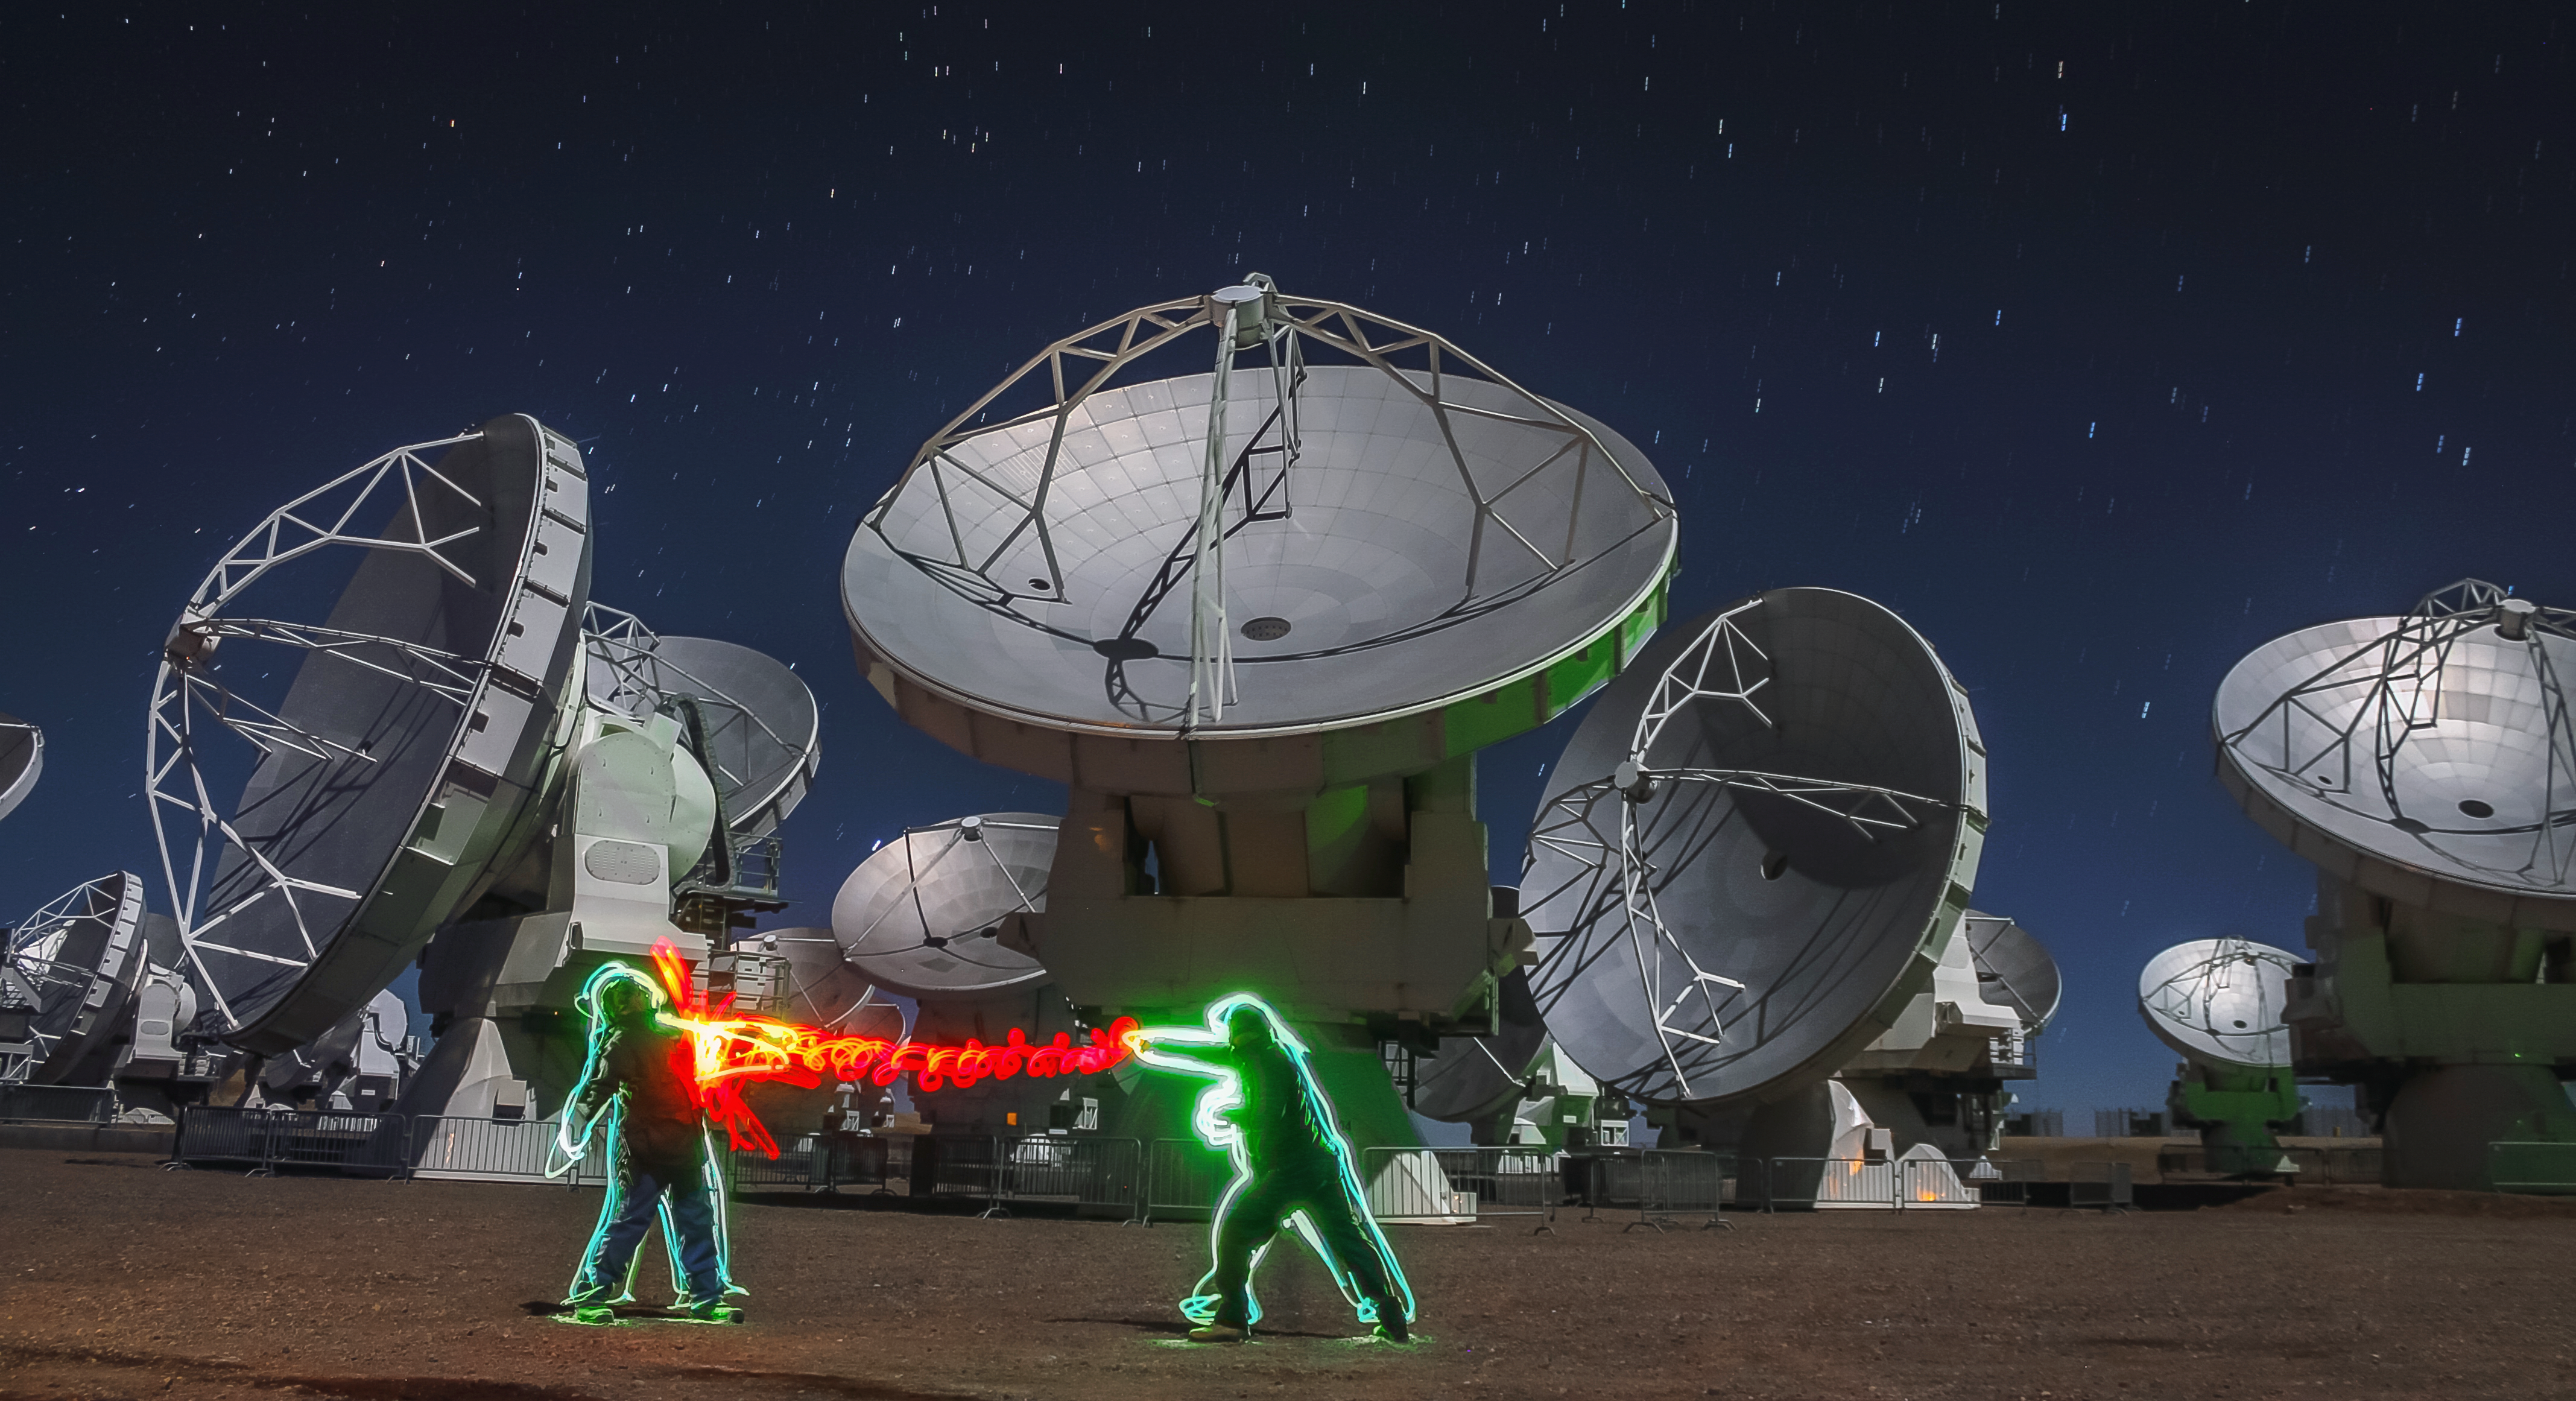

Light play at ALMA

Playing with light at ALMA AOS. This photo was originally posted in the group "Your ESO Pictures" on Flickr. More information about the project is available here.

Credit: ESO/J. C. Rojas